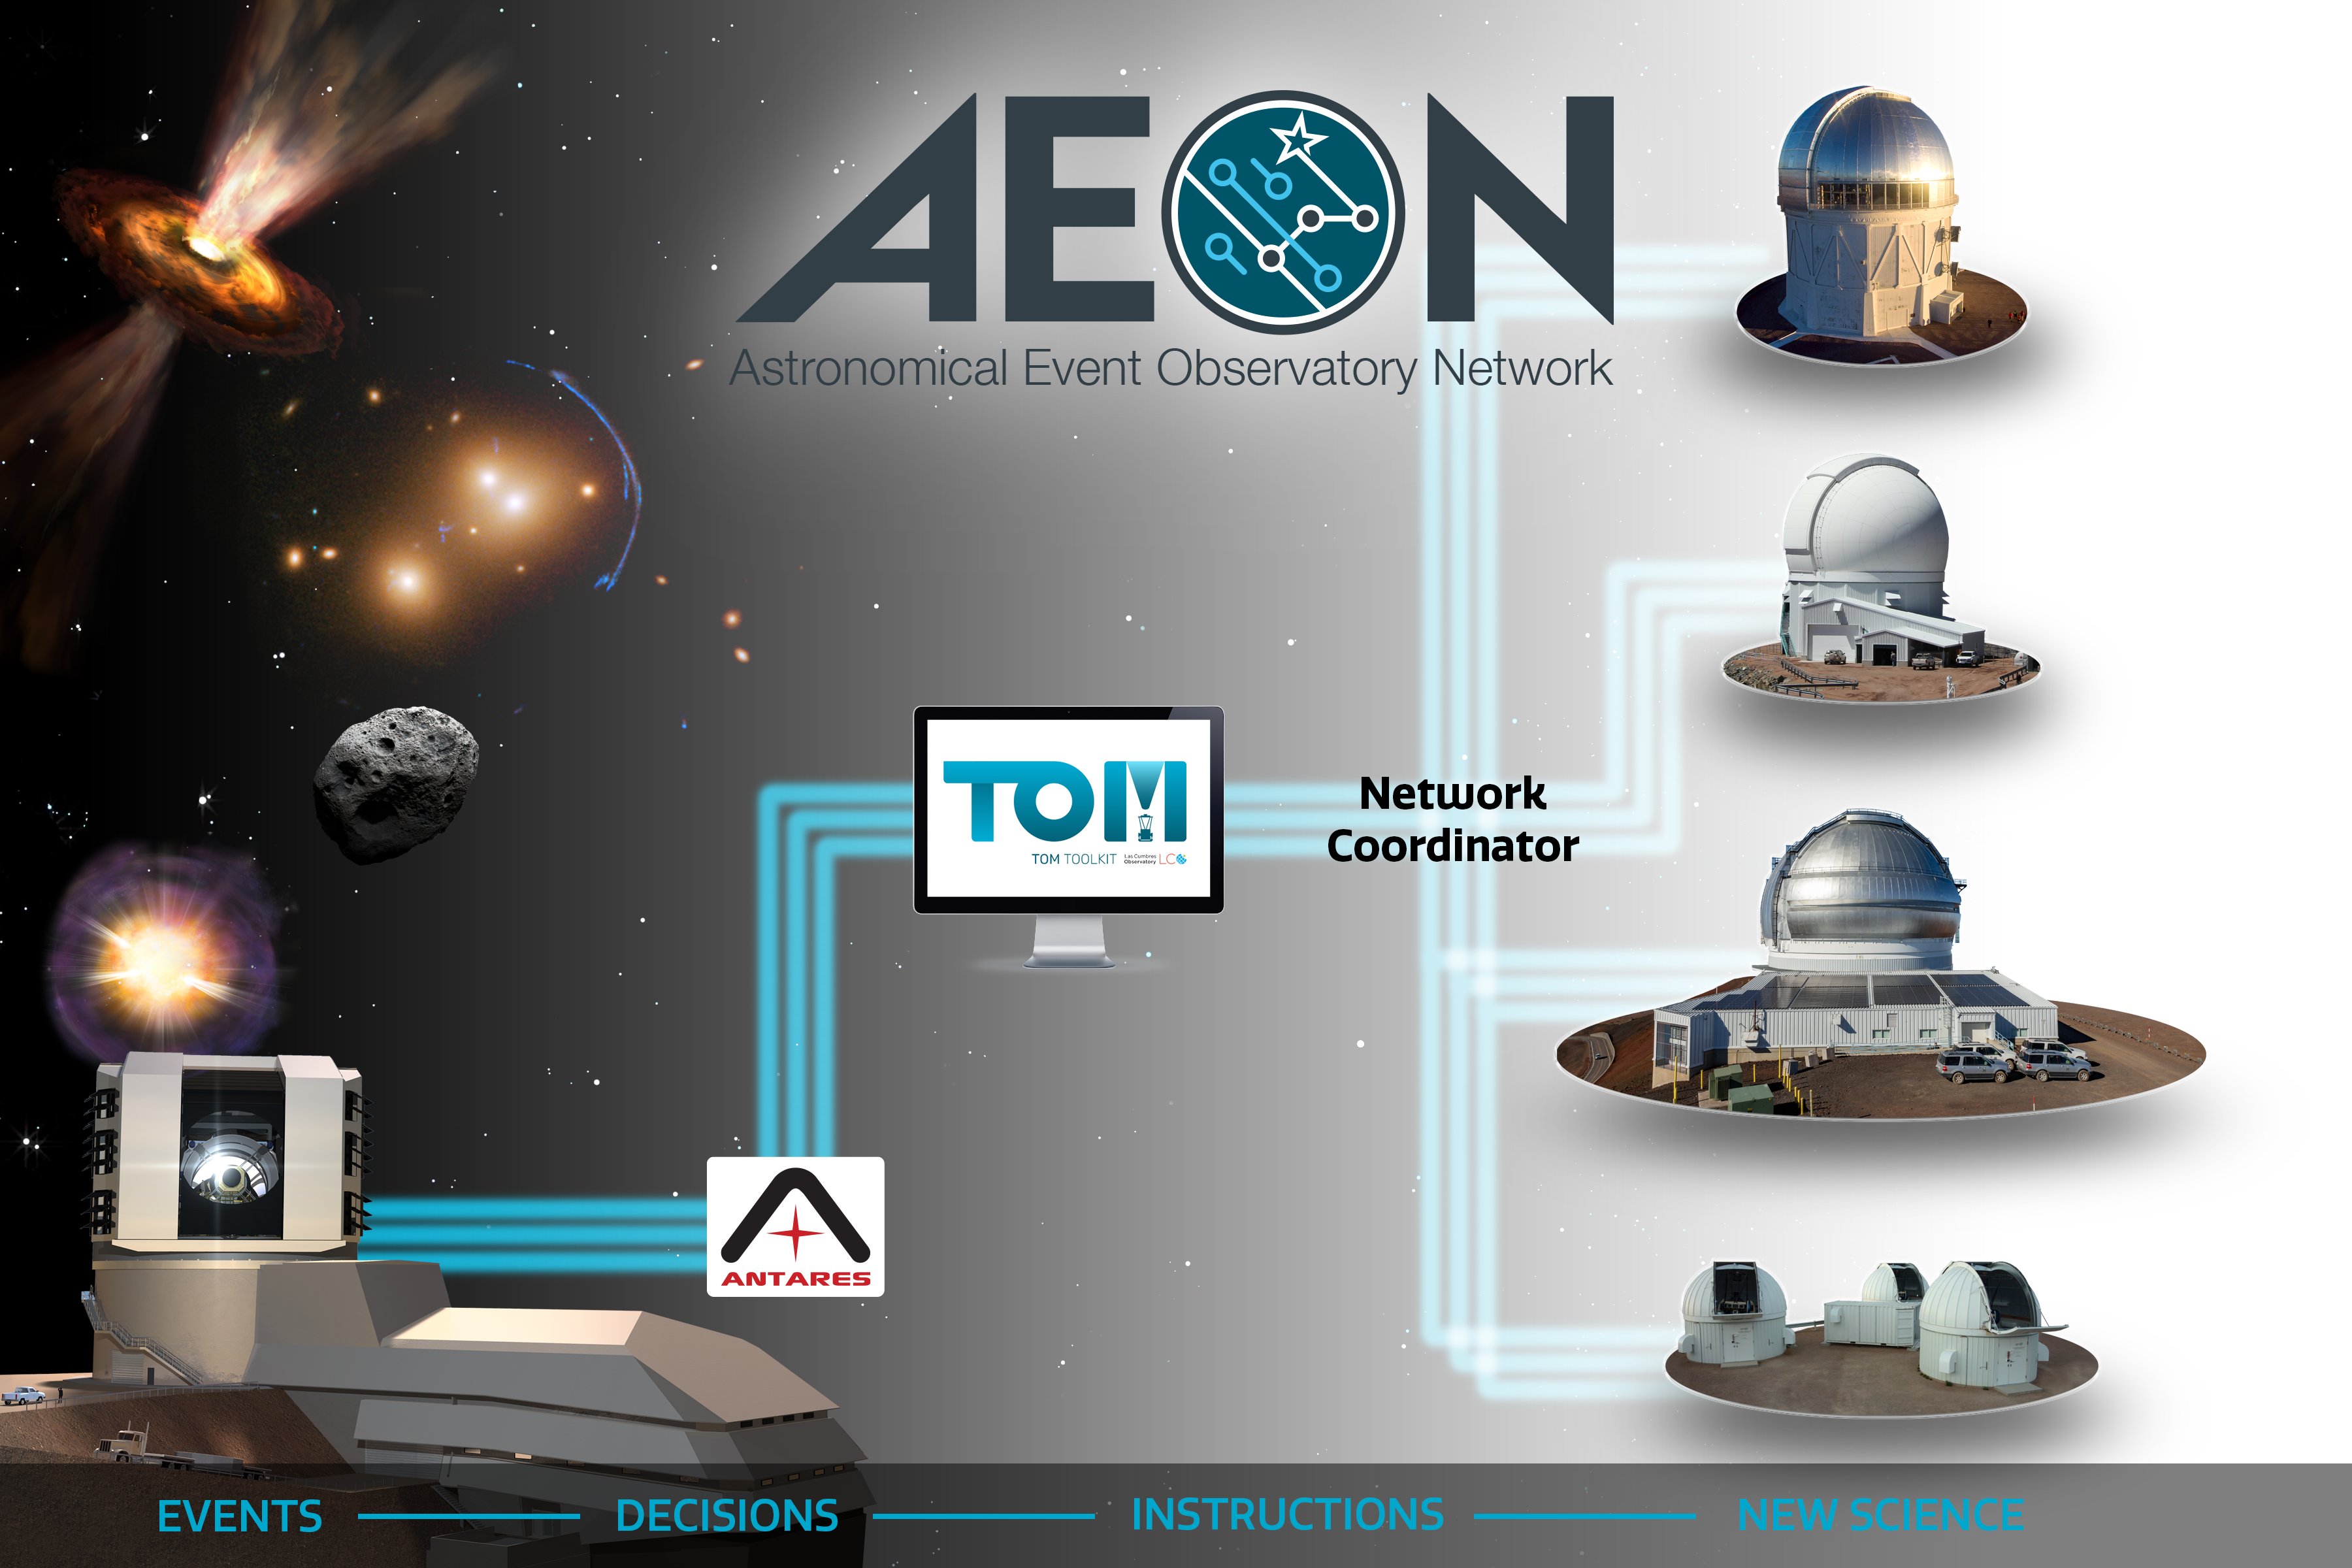

AEON-figure-vision2040

The Astronomical Event Observatory Network (AEON) receives transient and other time-domain event data now from ZTF and soon from Rubin and facilitates efficient follow-up with a range of telescopes within minutes.
Part of the Foundational Diagrams collection.

Credit: NOIRLab/NSF/AURA/P. Marenfeld